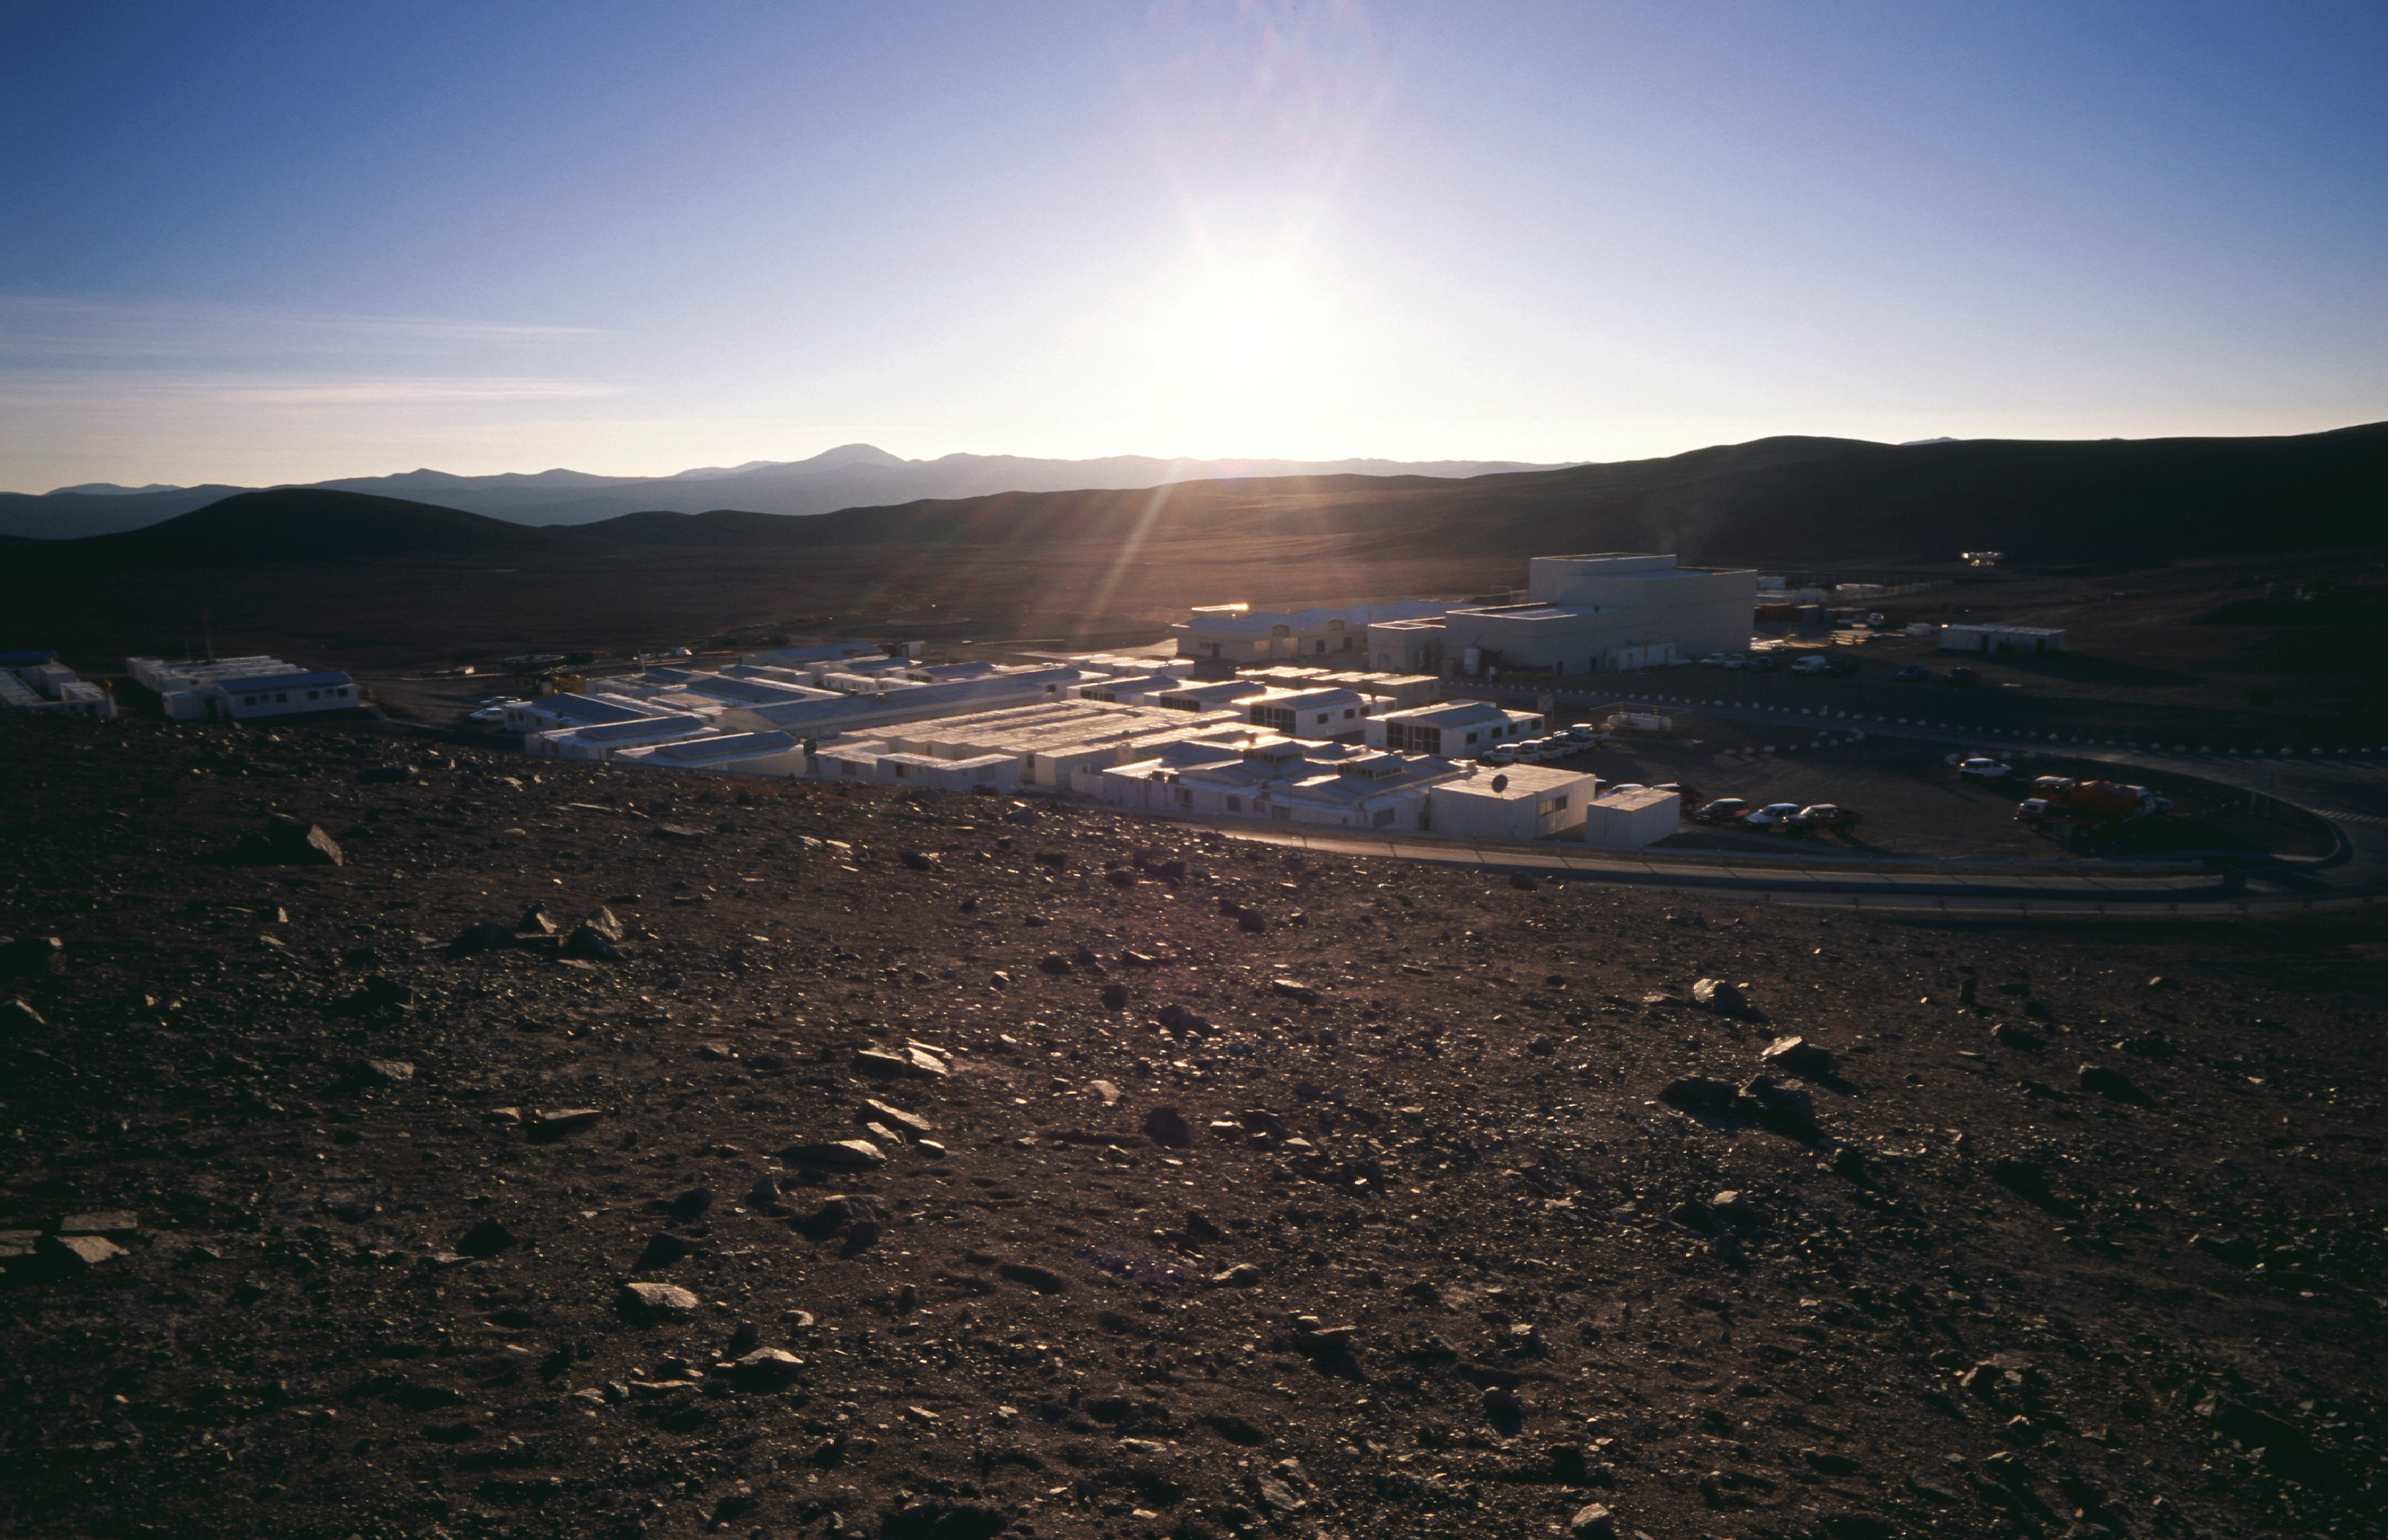

A home in the desert — Paranal Basecamp

The Paranal Basecamp with the Mirror Maintenance Building (MMB) to the right of the centre, seen against the early morning sun. View towards the East with Cerro Armazonas in the background.

The Basecamp is located below the Paranal mountain. It is centre of the daily life at Paranal, with the various service buildings, laboratories and offices, as well as dormitories for staff and visitors. The new Paranal Residencia is now being constructed on the slope south of the Basecamp. When ready in 2001, it will house the offices and sleeping quarters. Some of the containers in the Basecamp will then be removed.

Credit: ESO